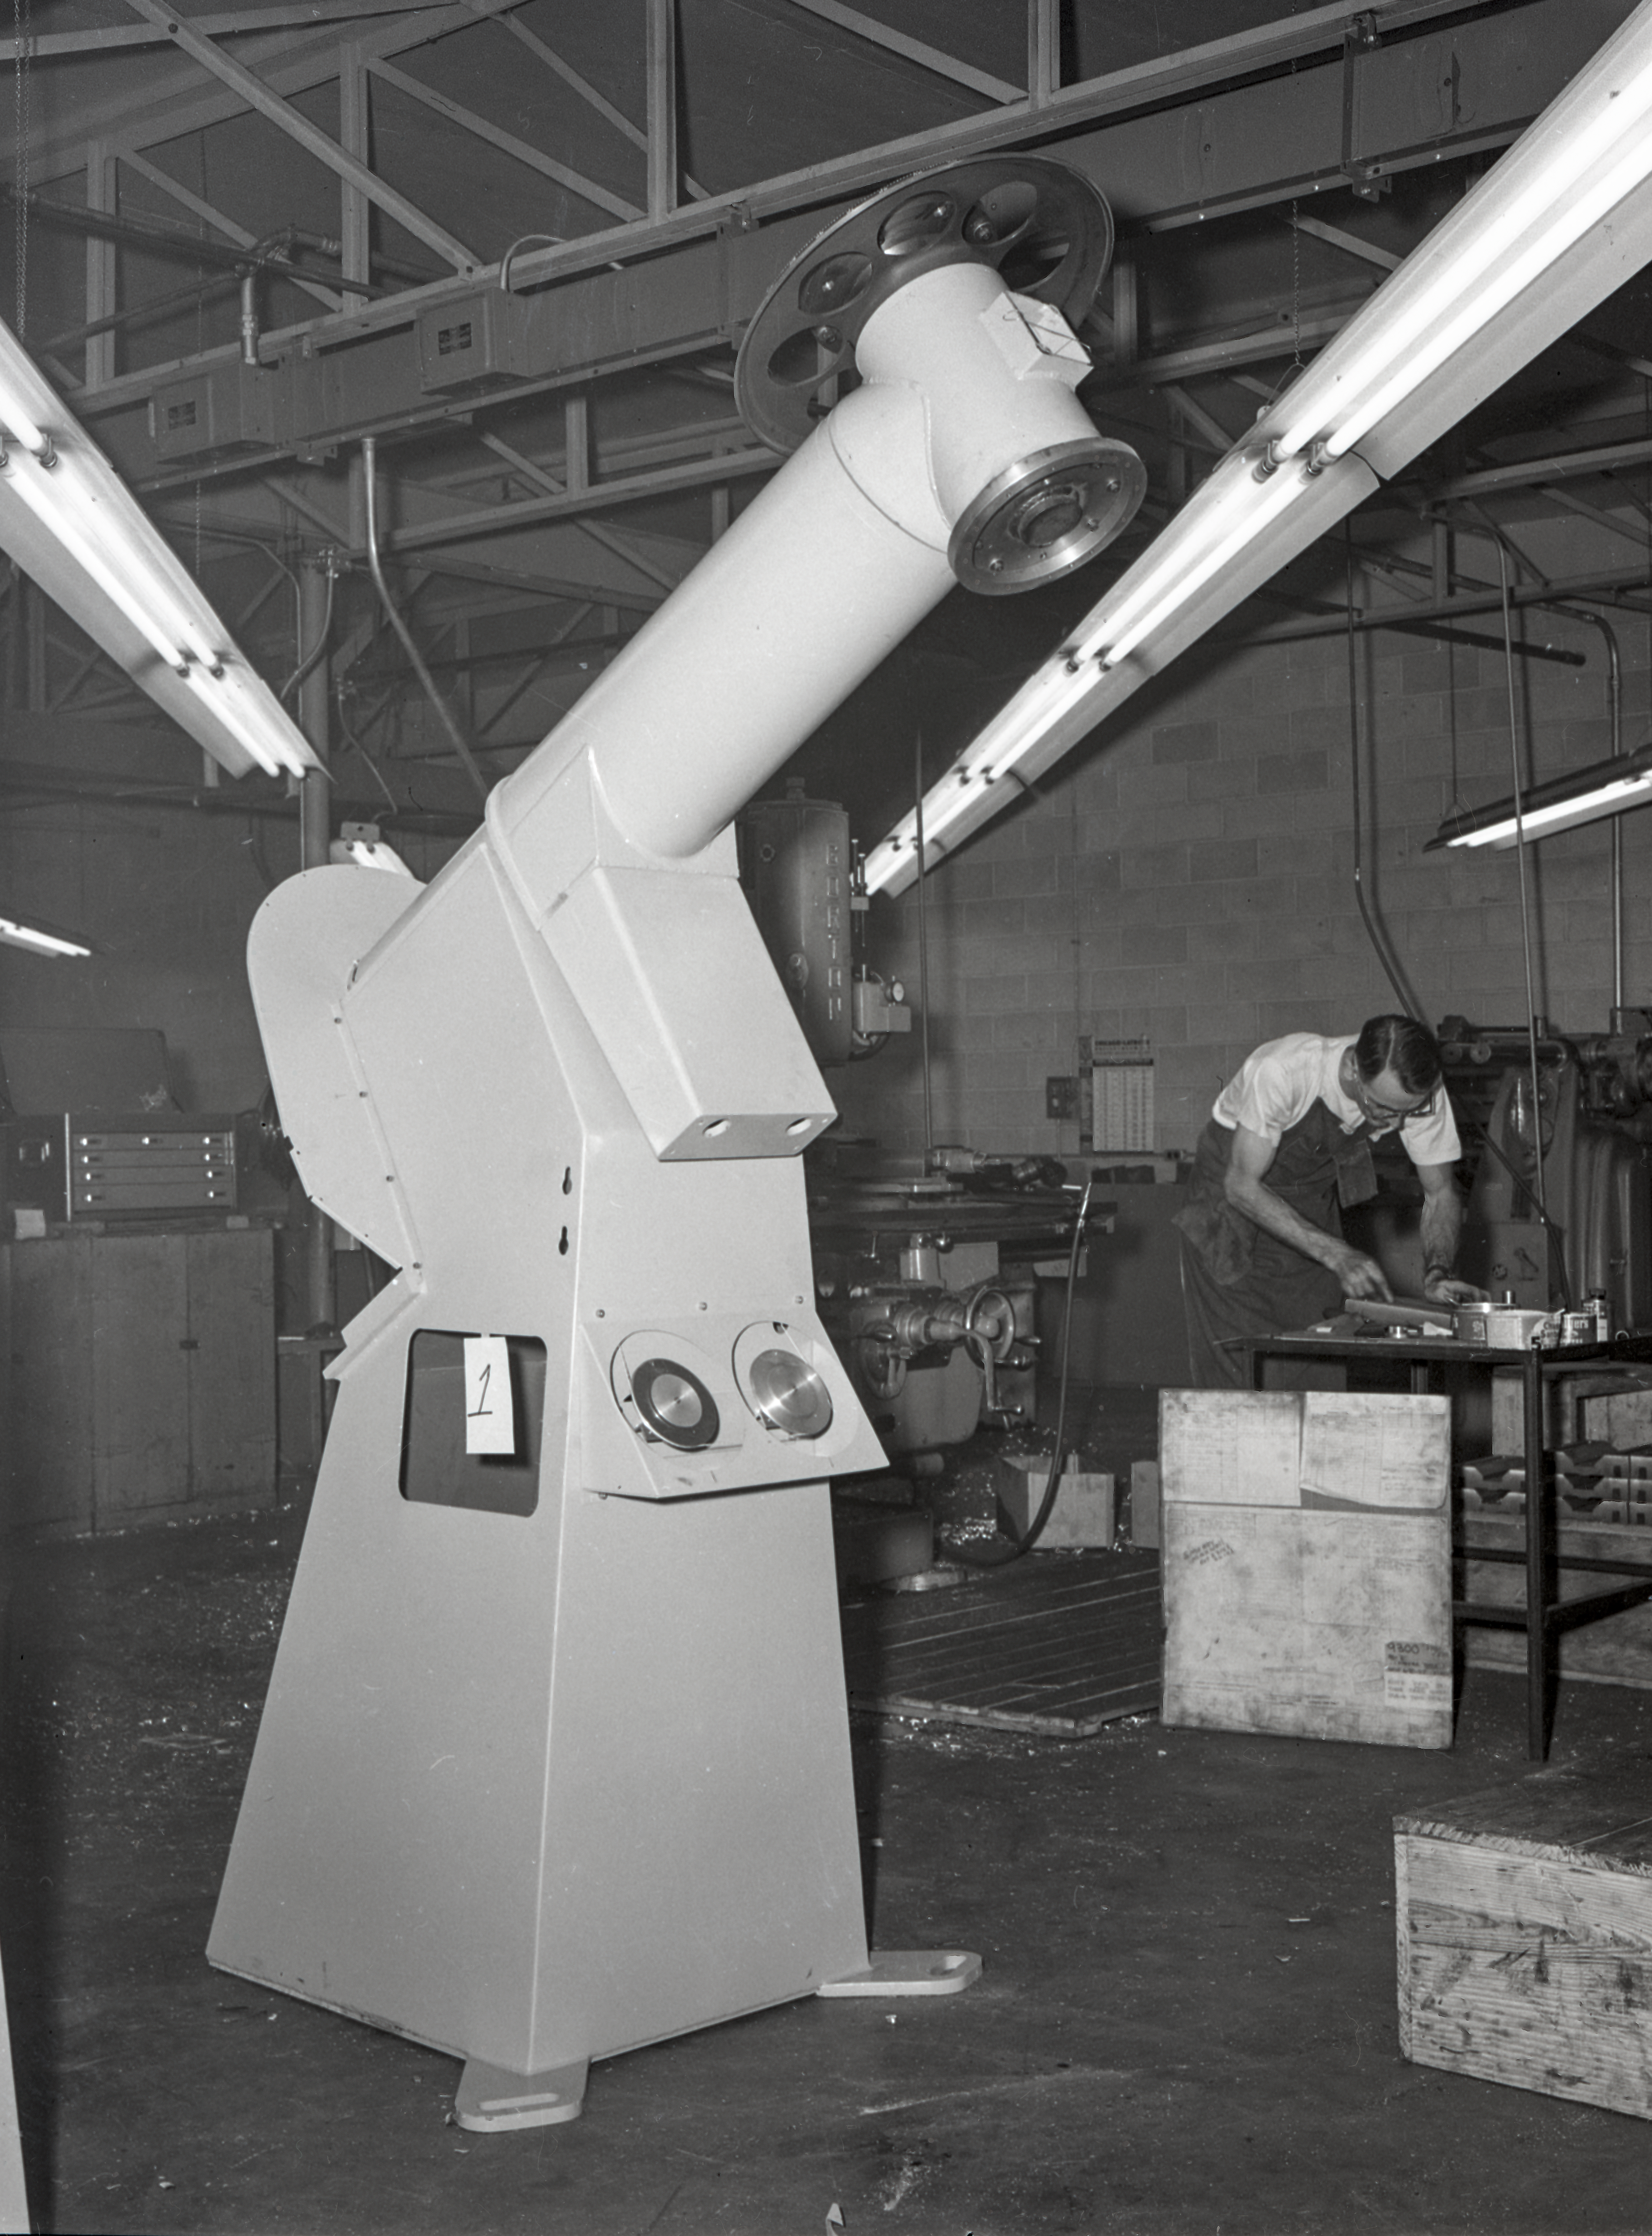

16-inch Telescope, 1958

This image is stored at NOIRLab Headquarters in Tucson, Arizona. For the original negative of this image, see KPNO Negatives envelope 330-360, 334. It was captured in 1958.

This image is shows the 16-inch telescope used in a portable temporary housing and transported to locations to test site conditions before Kitt Peak was selected as the main site for the National Observatory.

This image is part of NSF NOIRLab’s historical archives.

Credit: KPNO/NOIRLab/NSF/AURA